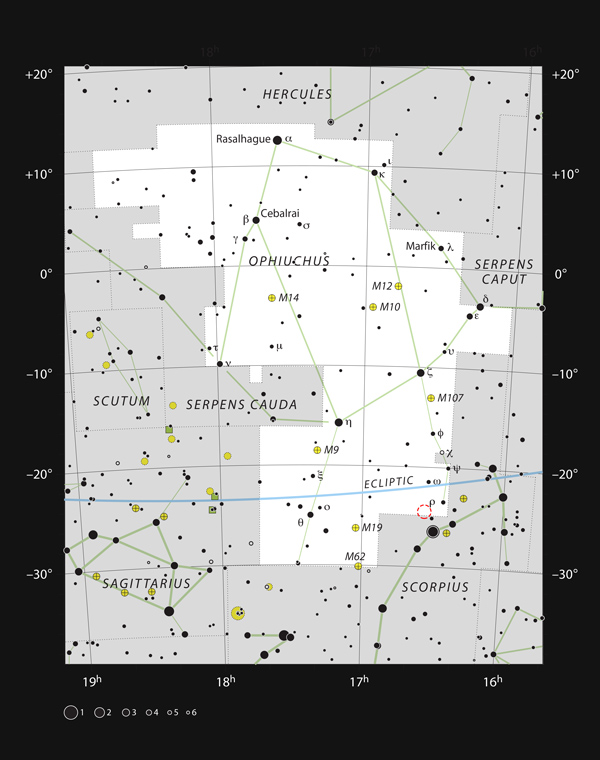

Star formation region in the constellation Ophiuchus

This map shows the location of the Rho Ophiuchi star formation region in the constellation Ophiuchus (The Serpent Bearer). The star Rho Ophiuchi, which gives its name to the region, is marked with the Greek letter rho (ρ). The position of IRAS 16293-2422, a young binary star with a mass similar to that of the Sun, is marked in red.

Credit: ESO, IAU and Sky & Telescope